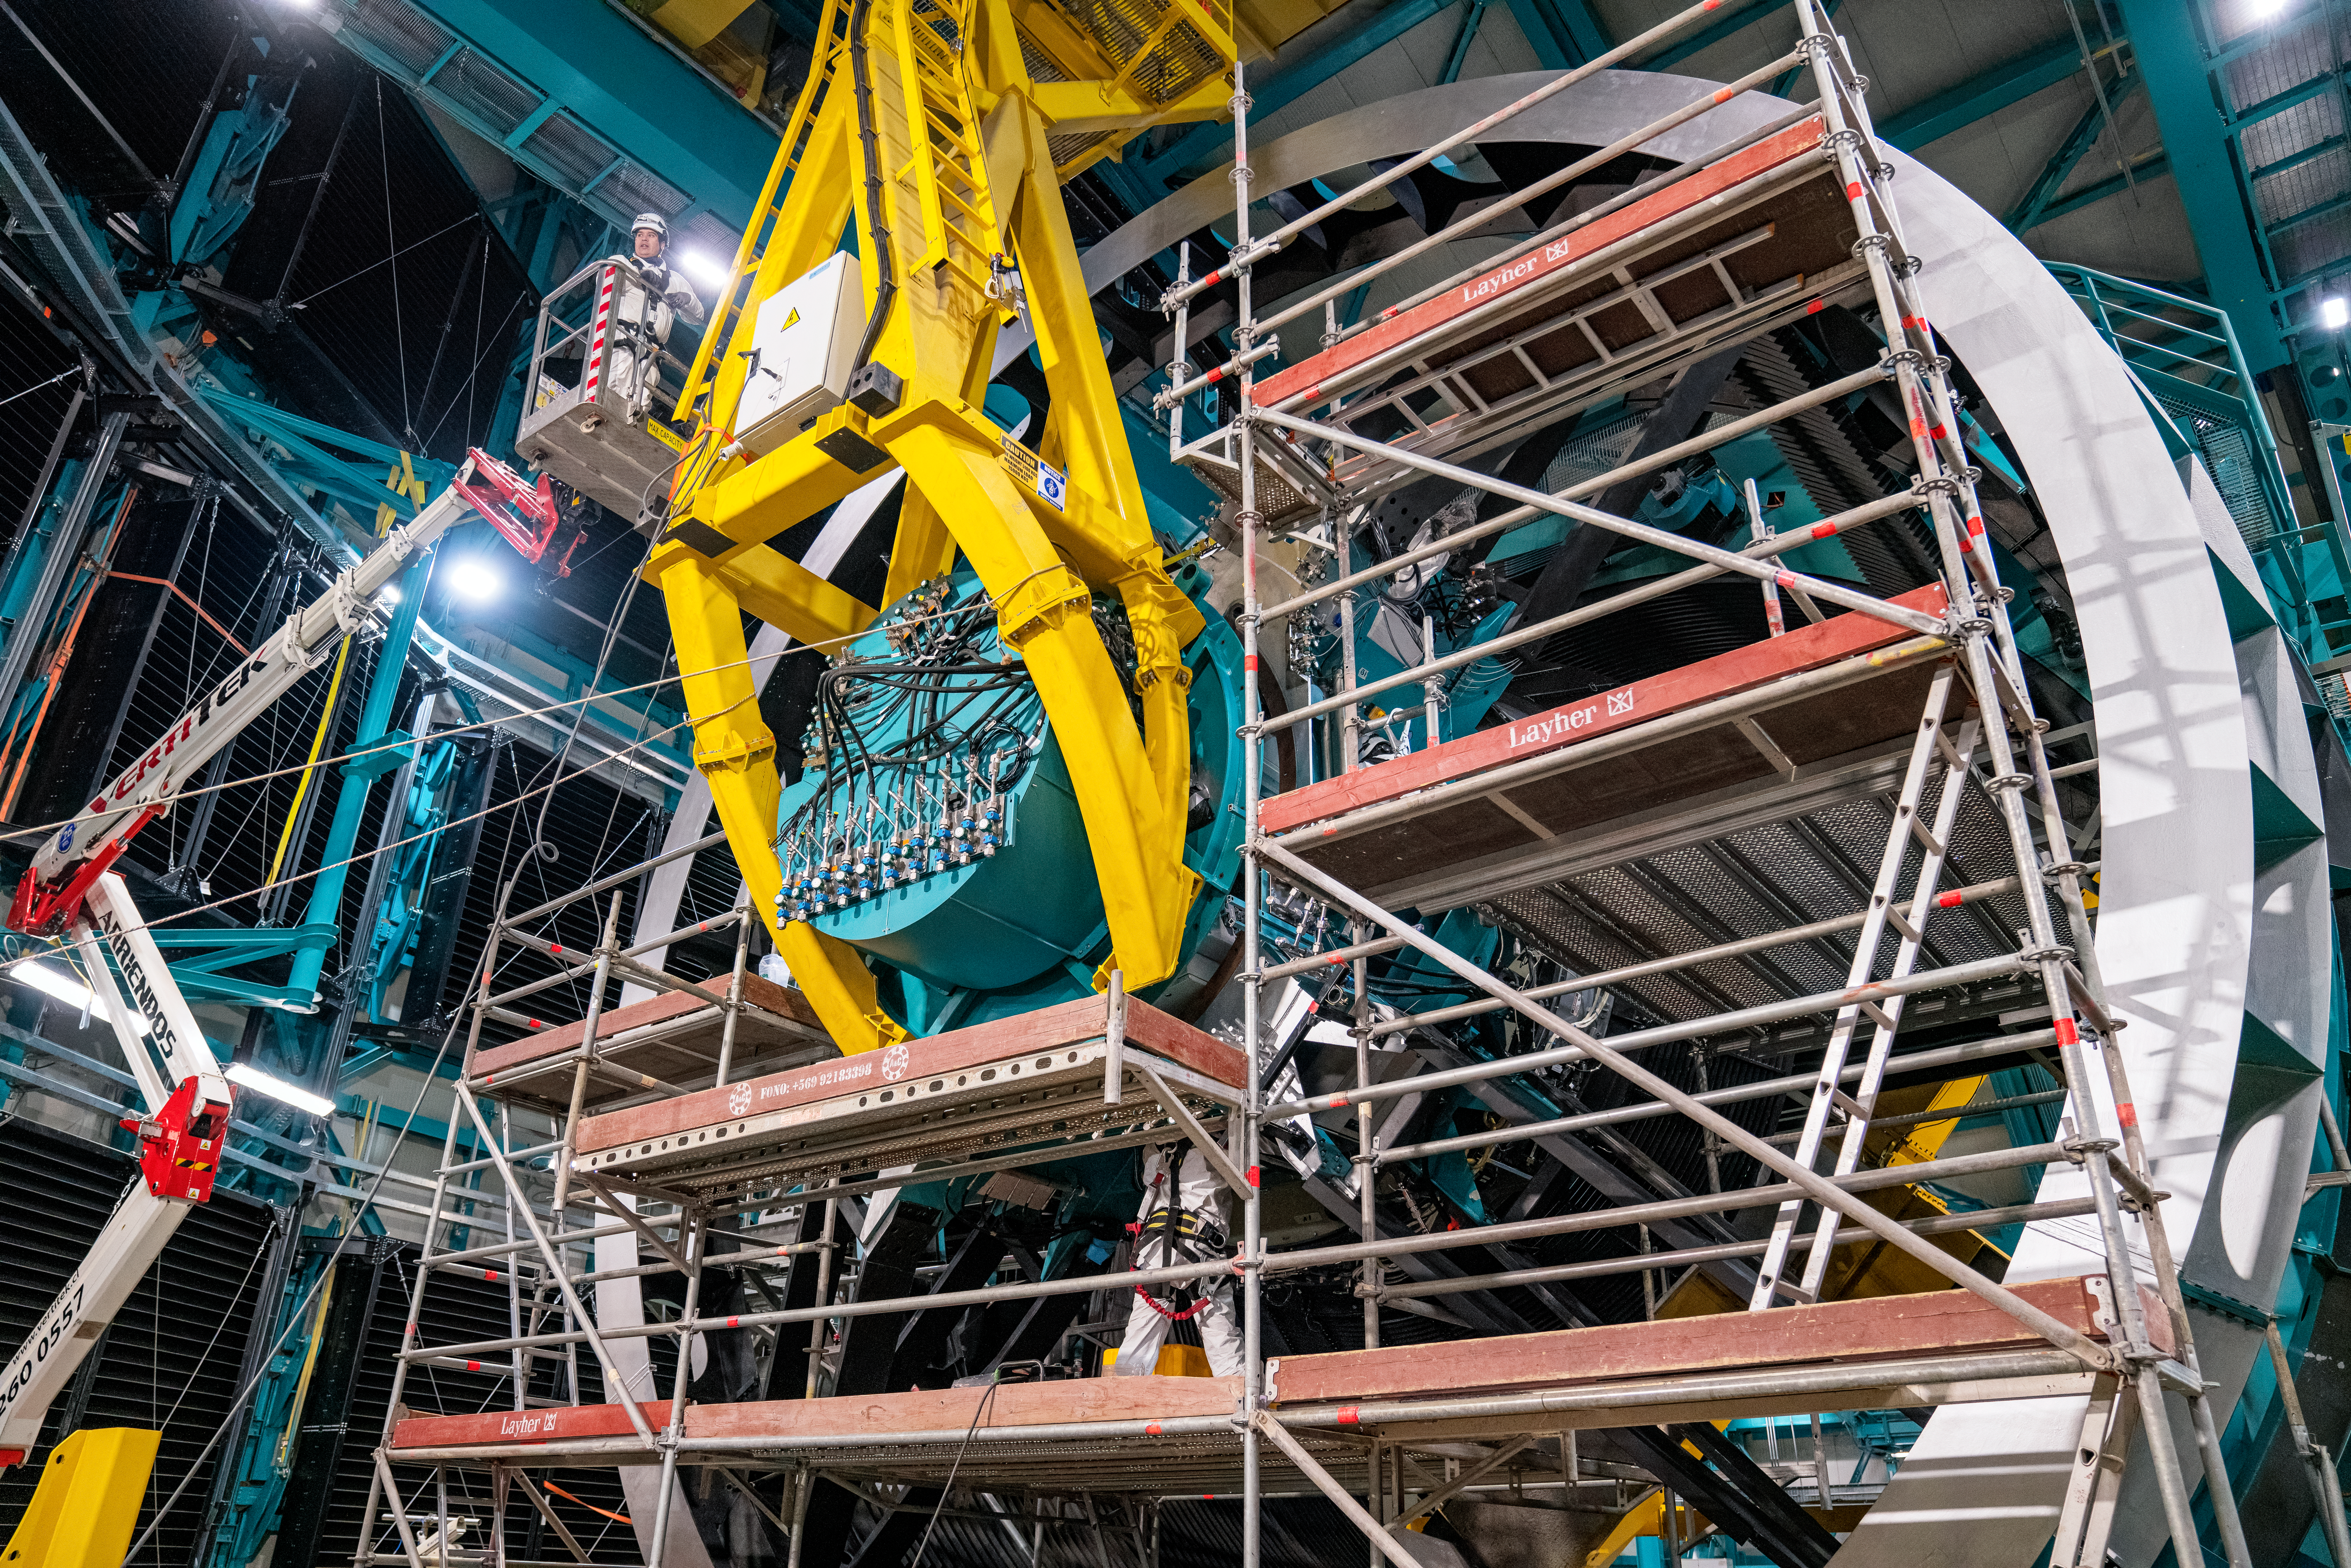

Rubin ComCam Install

Comcam Friday 23

Credit: Rubin Observatory/NSF/AURA/H. Stockebrand